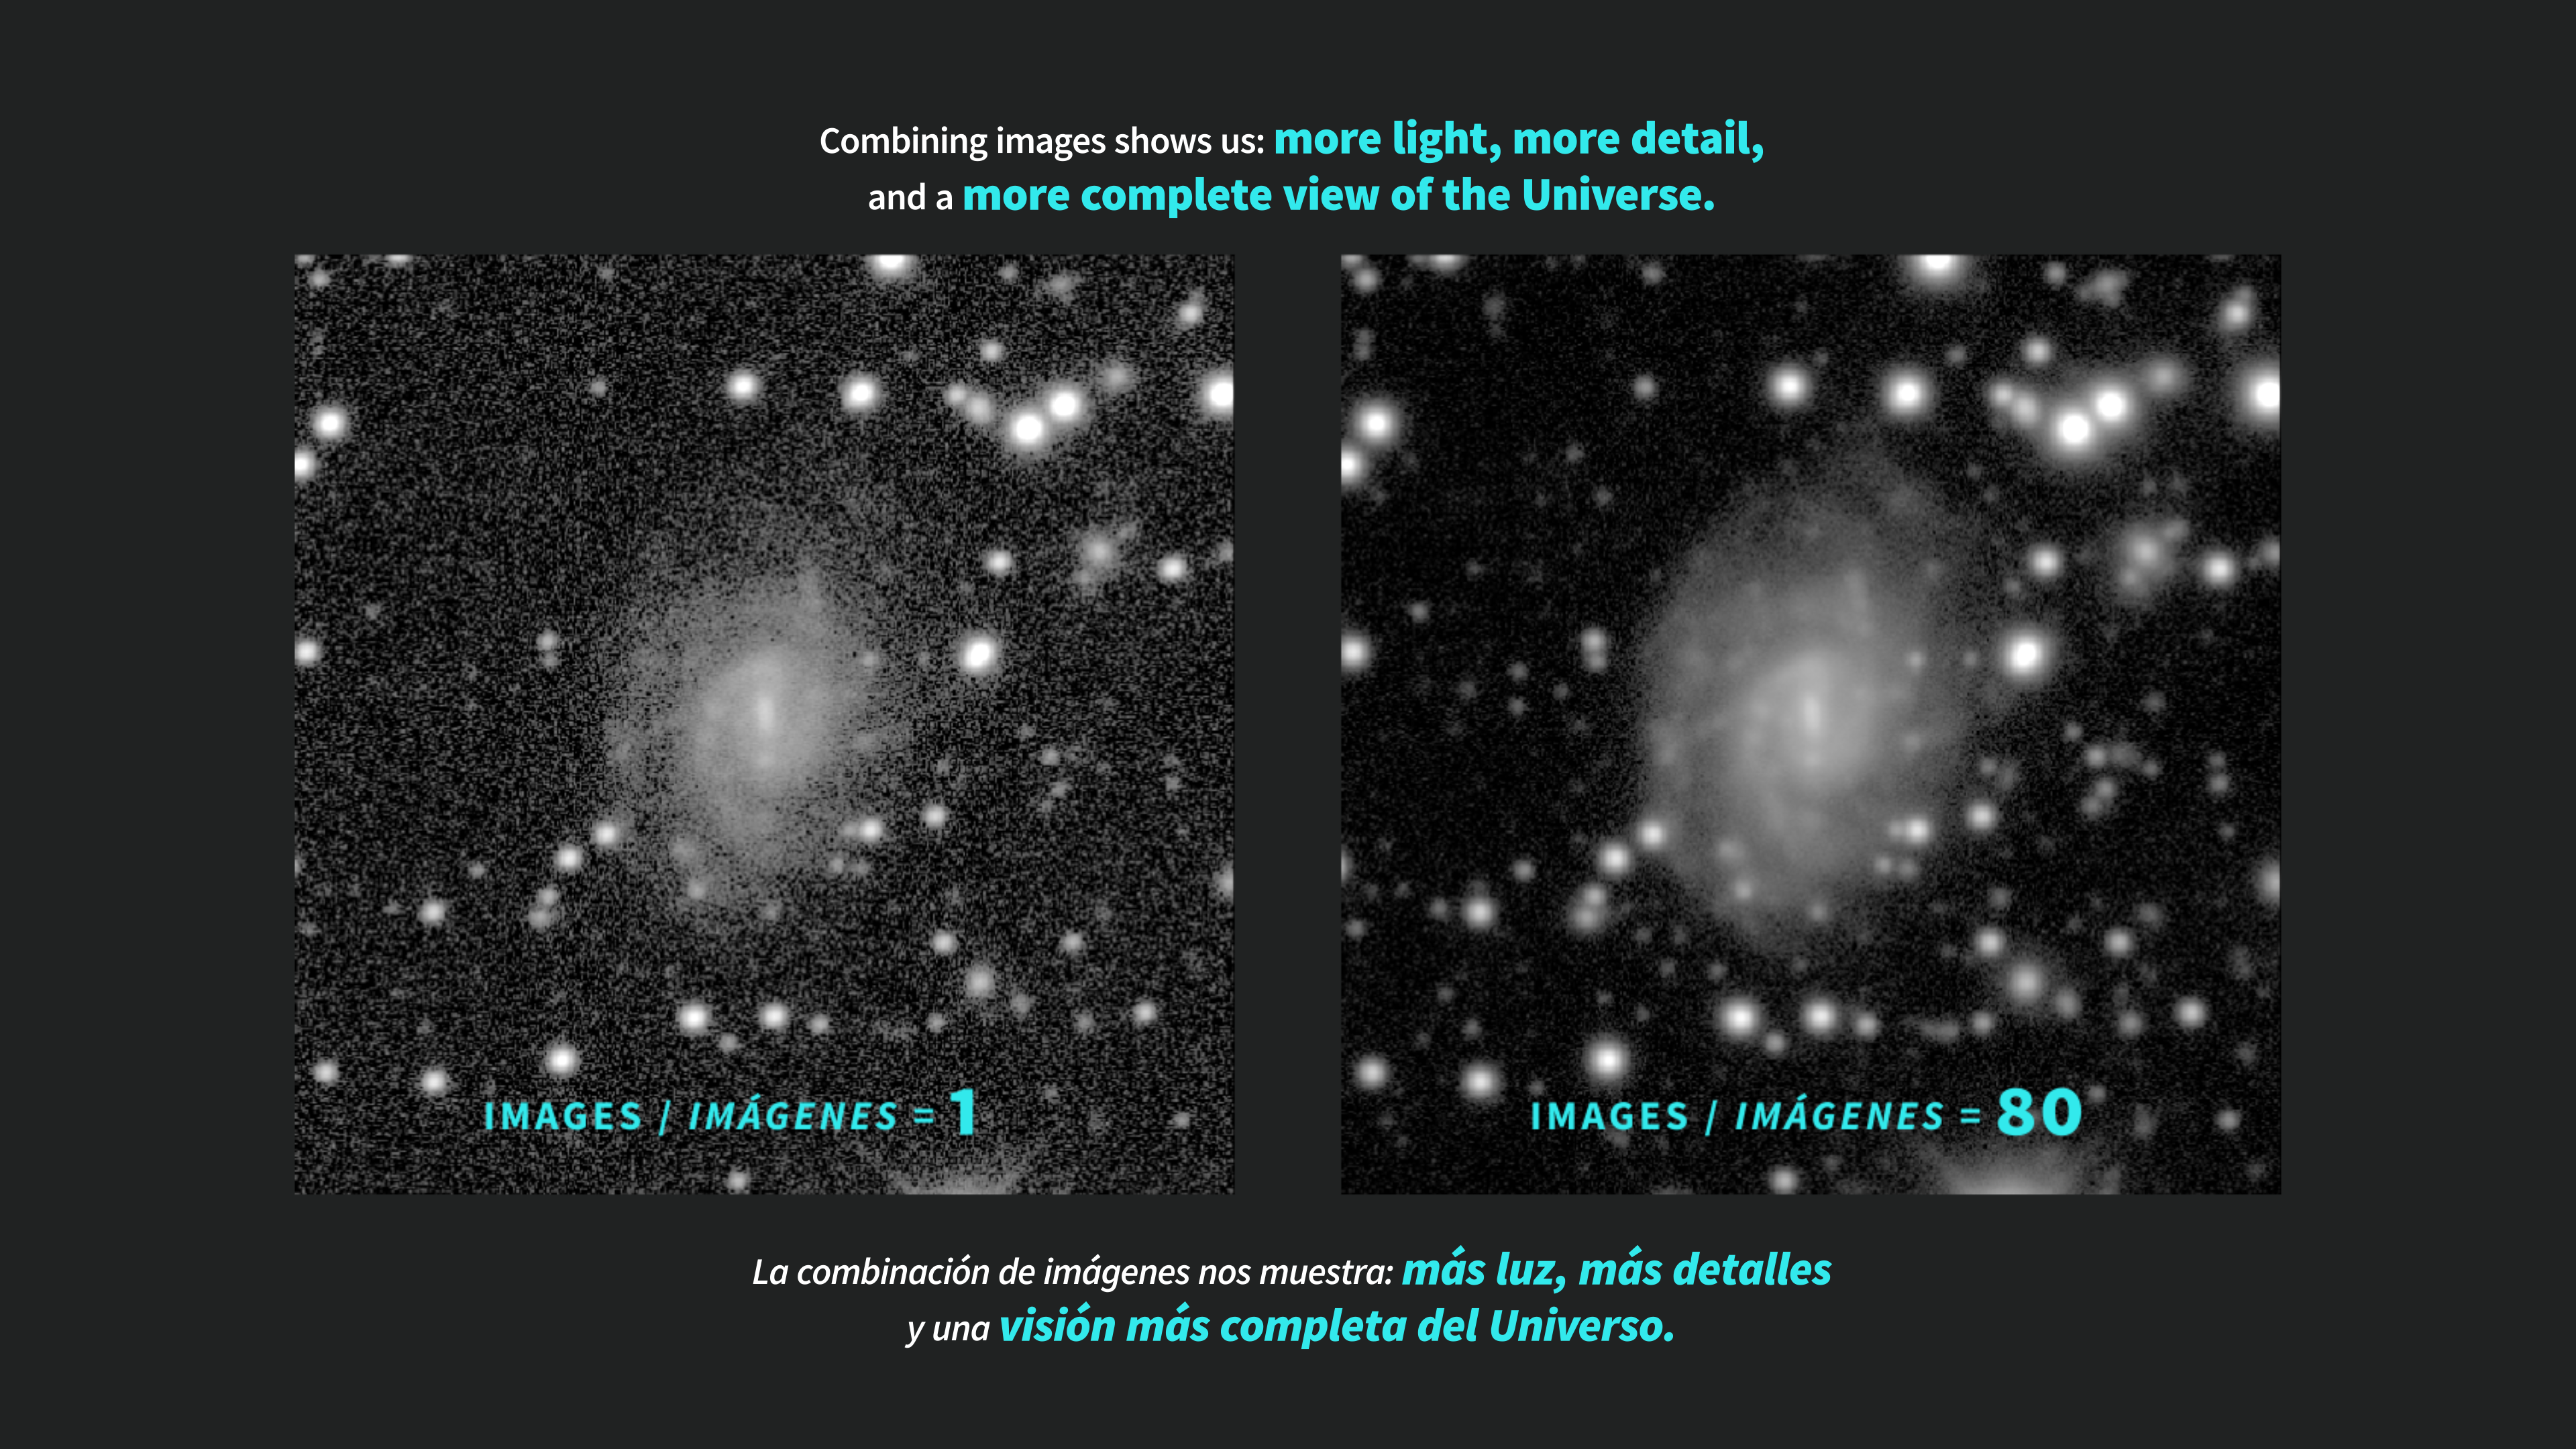

The depth of NSF–DOE Rubin’s LSST

This infographic shows how combining multiple exposures reveals far more detail than a single exposure can capture. By adding together many Rubin Observatory images of the same field, we can see more light, bring out fainter objects, and create a sharper, more detailed view of the Universe.

Credit: NSF–DOE Vera C. Rubin Observatory/NOIRLab/SLAC/AURA